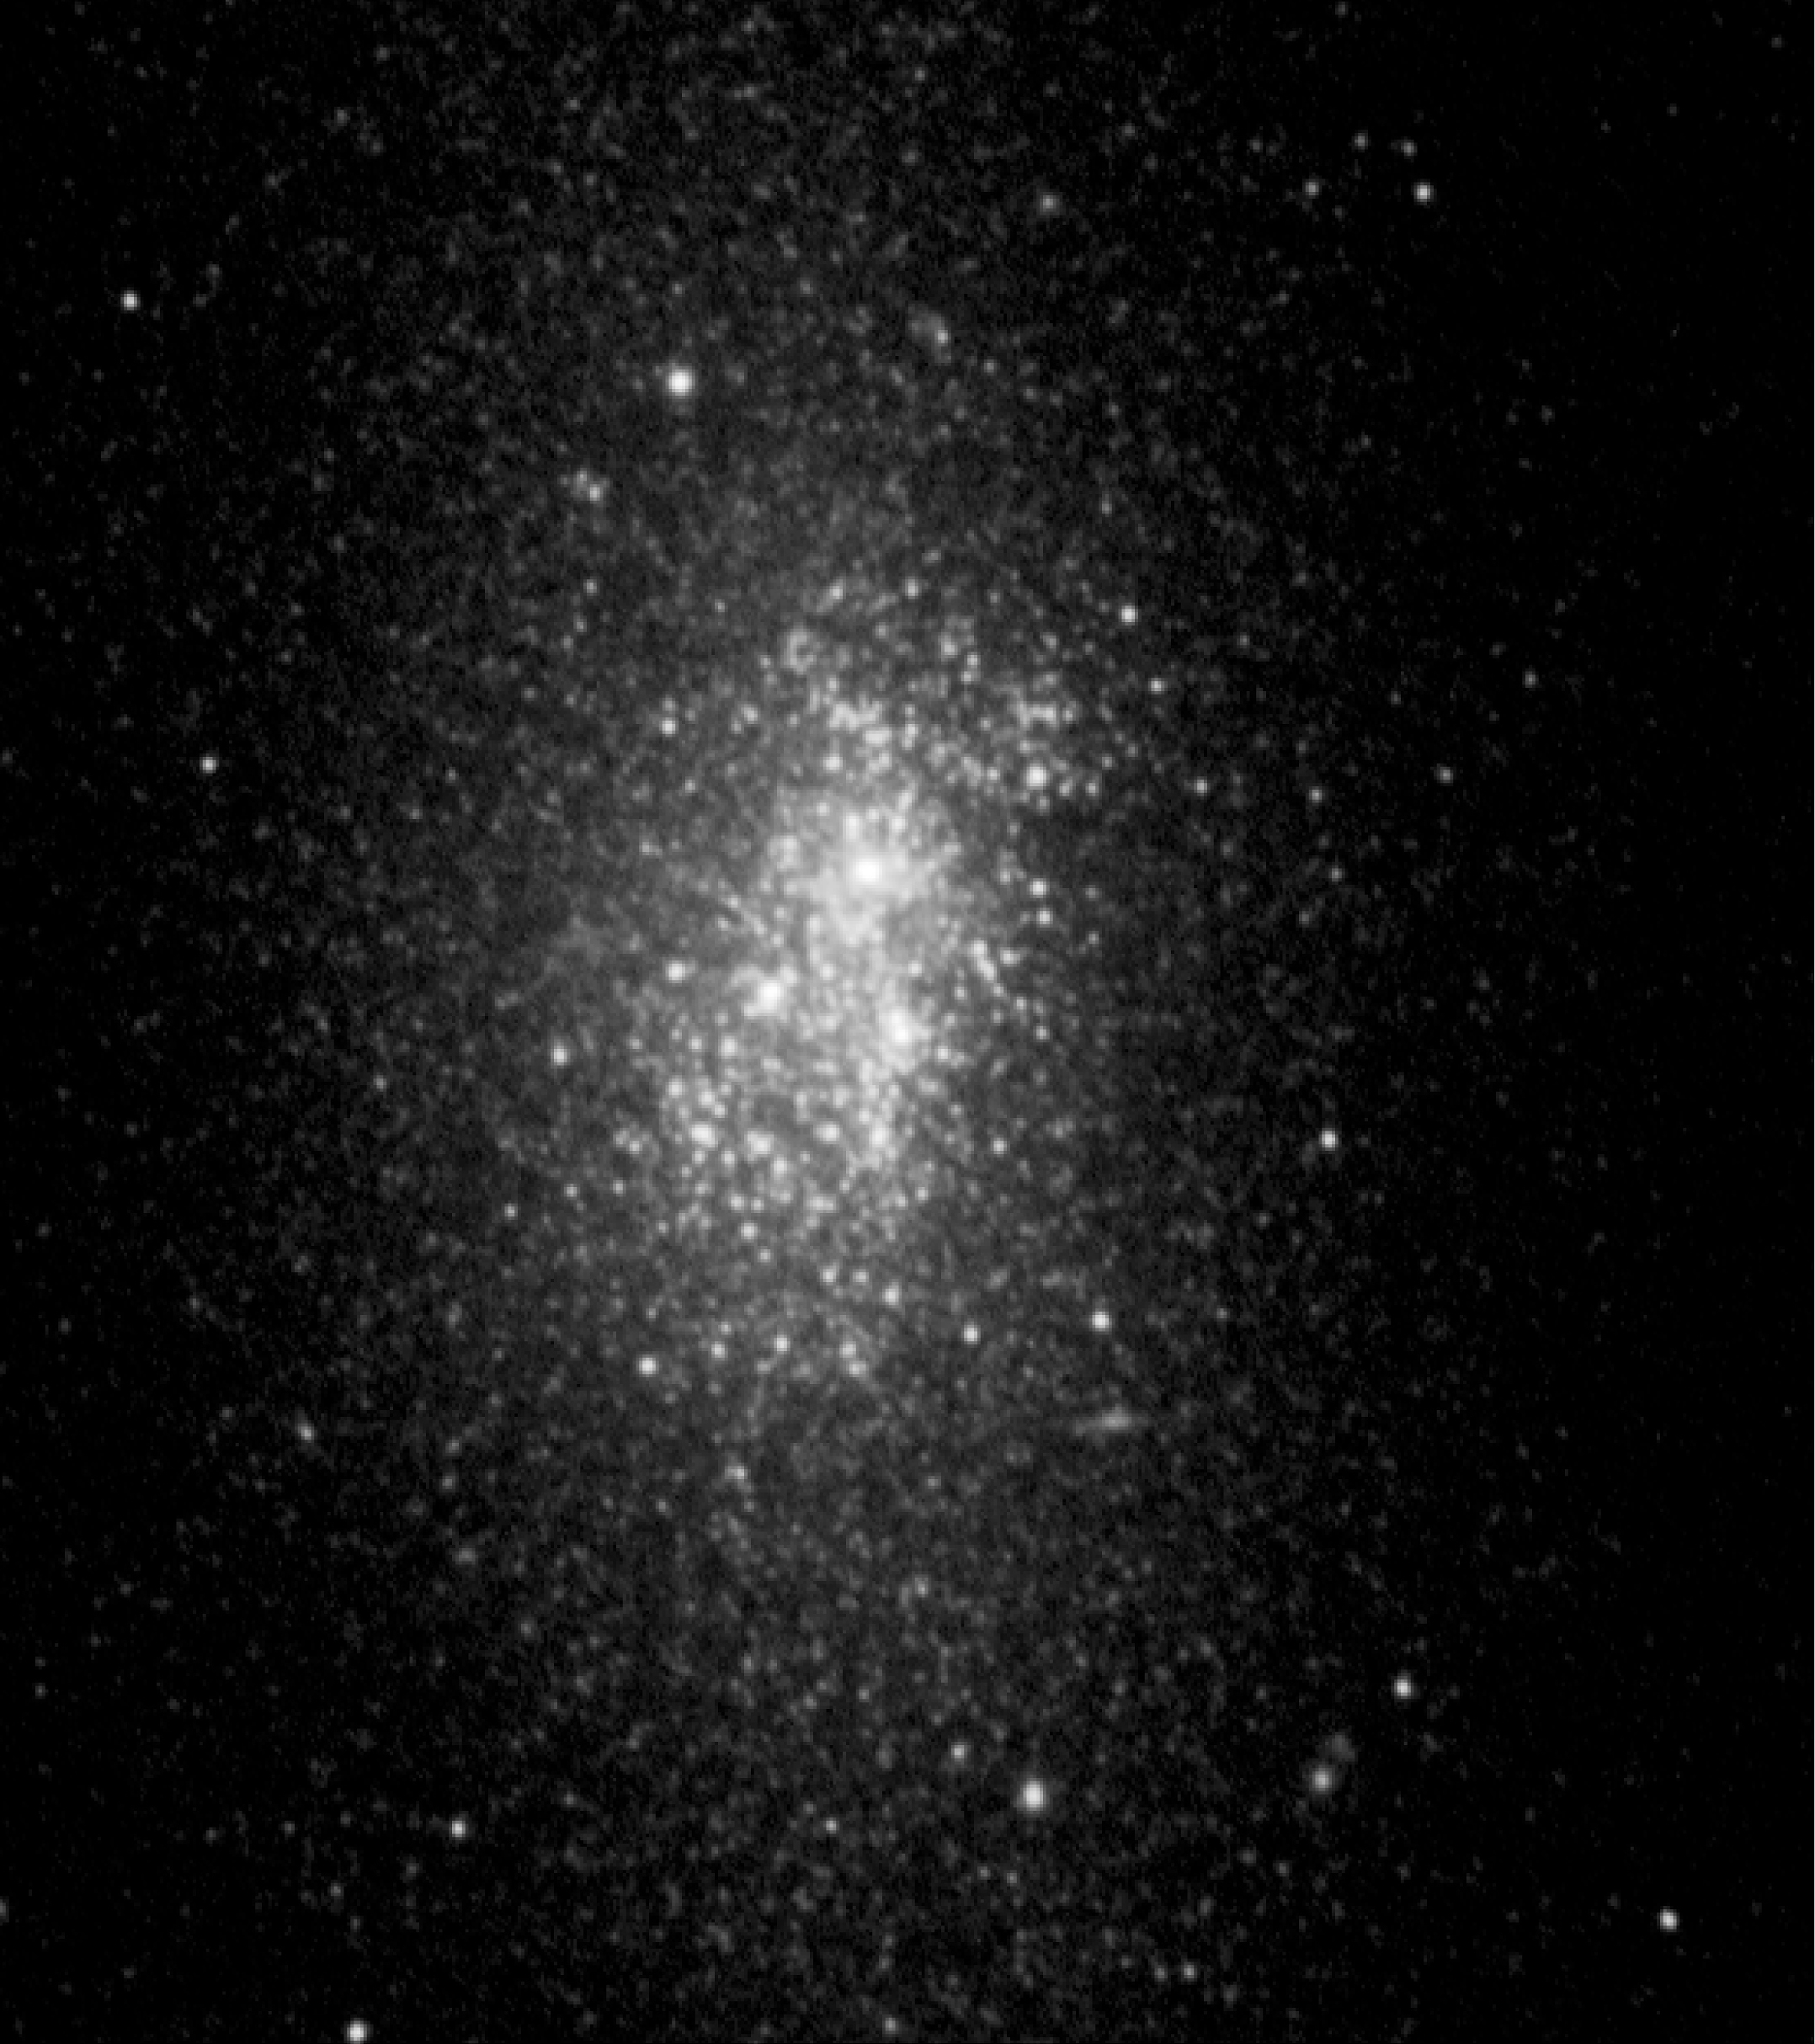

Big stellar cluster in the blue dwarf galaxy NGC 5253

Composite colour-coded image of the small starburst galaxy NGC 5253, at a distance of 11 million light-years. It is based on one near-infrared image (in the K-band at wavelength 2.16 μm; here coded red) obtained with the ESO Very Large Telescope (VLT) and two images in the visual spectral region (V- (0.55 μm) and I-bands (0.79 μm), here blue and green, respectively) with the NASA/ESA Hubble Space Telescope (HST). The image covers 80 x 80 arcseconds on the sky. North is up and East is to the left.

Credit: ESO